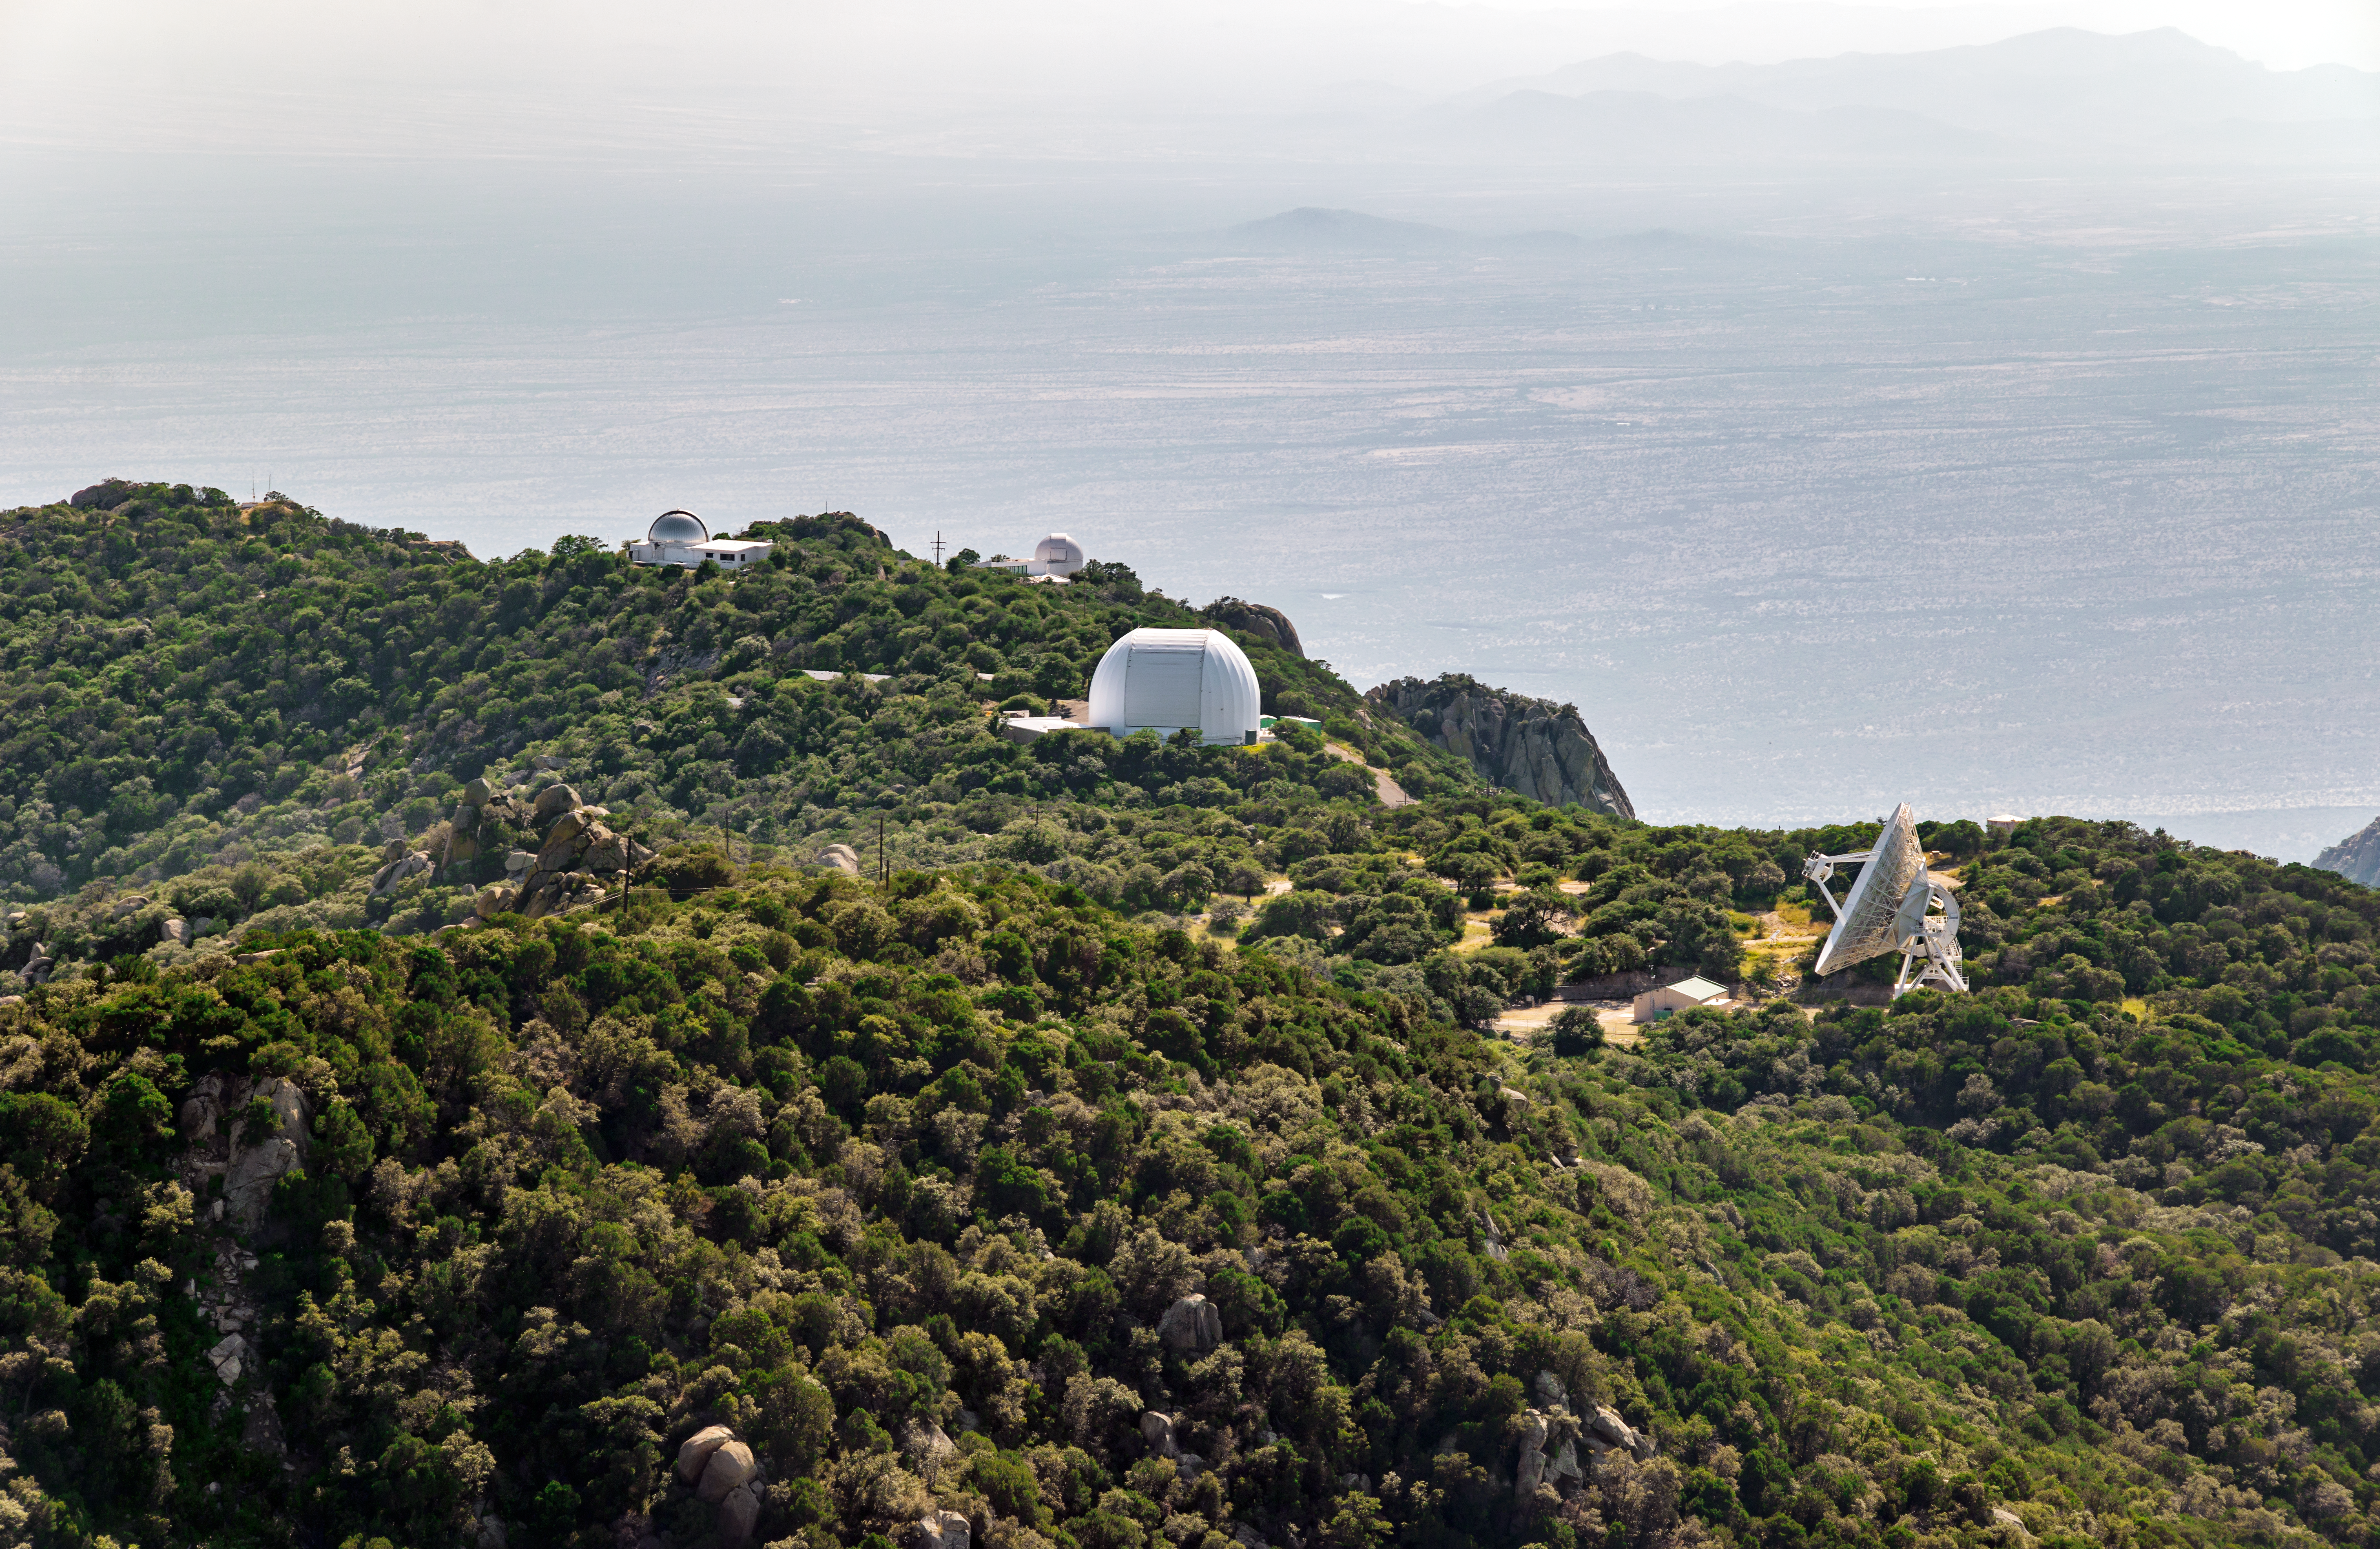

A lush Kitt Peak National Observatory

An unusually green day at Kitt Peak National Observatory, probably thanks to a monsoon.

Credit: NOIRLab/AURA/NSF